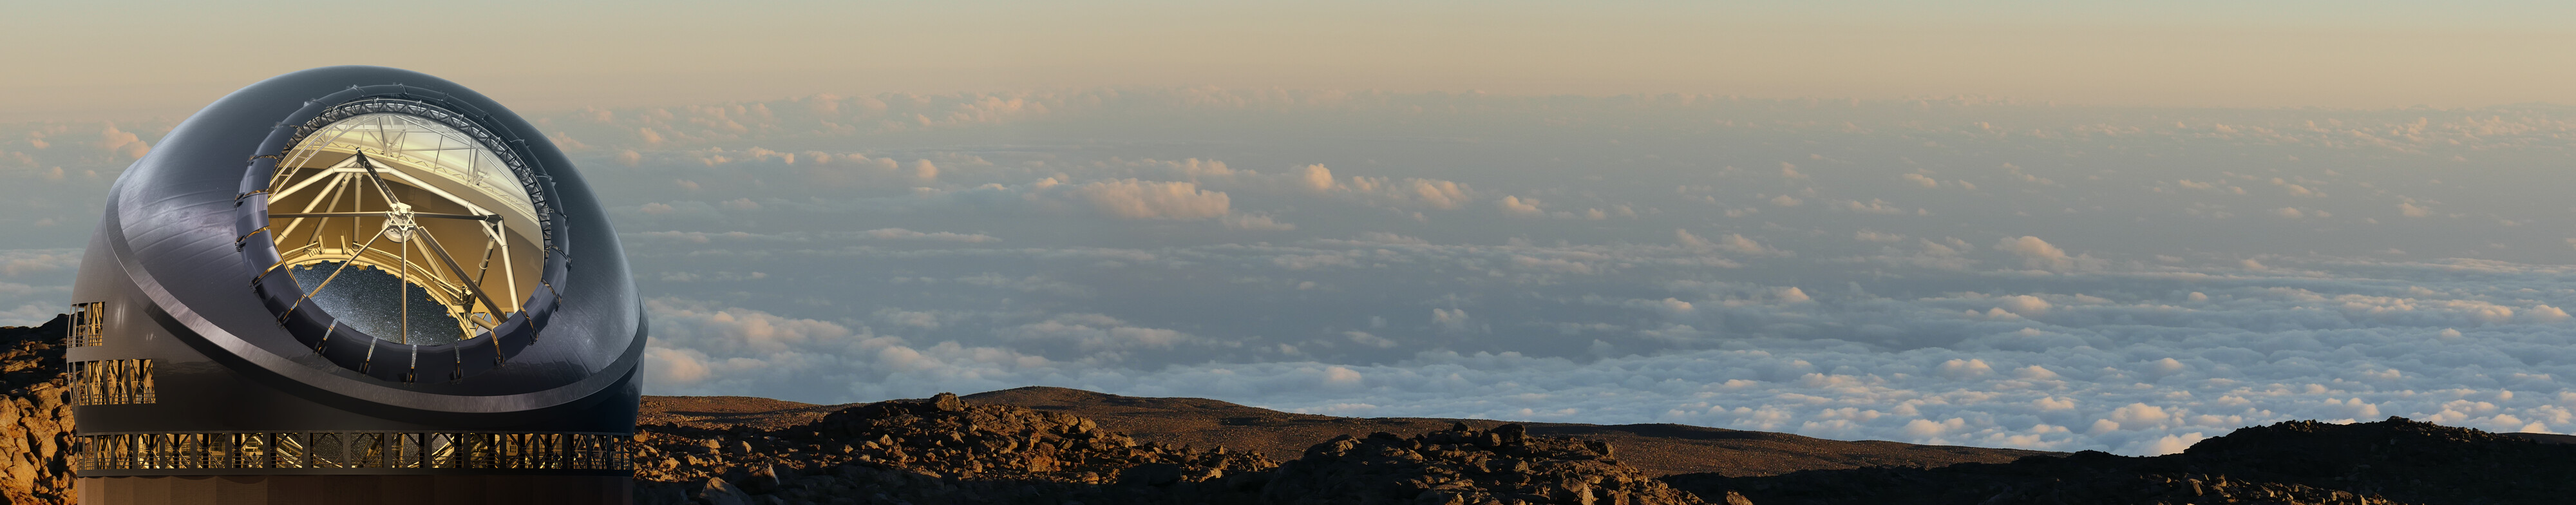

The Thirty Meter Telescope illustration

A rendering of the Thirty Meter Telescope.

Credit: TMT International Observatory